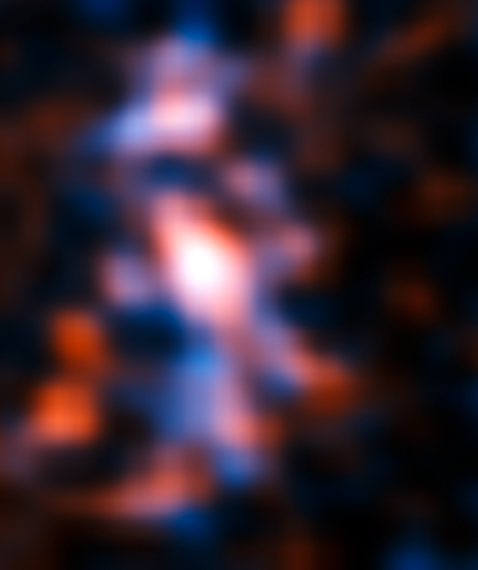

The lensed galaxy

ALMA’s Long Baseline Campaign has produced a spectacularly detailed image of a distant galaxy being gravitationally lensed, revealing star-forming regions — something that has never seen before at this level of detail in a galaxy so remote. The new observations are far more detailed than any previously made of such a distant galaxy, including those made using the NASA/ESA Hubble Space Telescope, and reveal clumps of star formation in the galaxy equivalent to giant versions of the Orion Nebula.

The resulting reconstructed image of the distant galaxy using sophisticated models of the magnifying gravitational lens, reveal fine structures within the ring that have never been seen before: Several dust clouds within the galaxy, which are thought to be giant cold molecular clouds, the birthplaces of stars and planets.

Note that some of the smaller structures visible here might be artifacts caused by the reconstruction method.

Credit: ALMA (NRAO/ESO/NAOJ)/Mark Swinbank (Durham University)